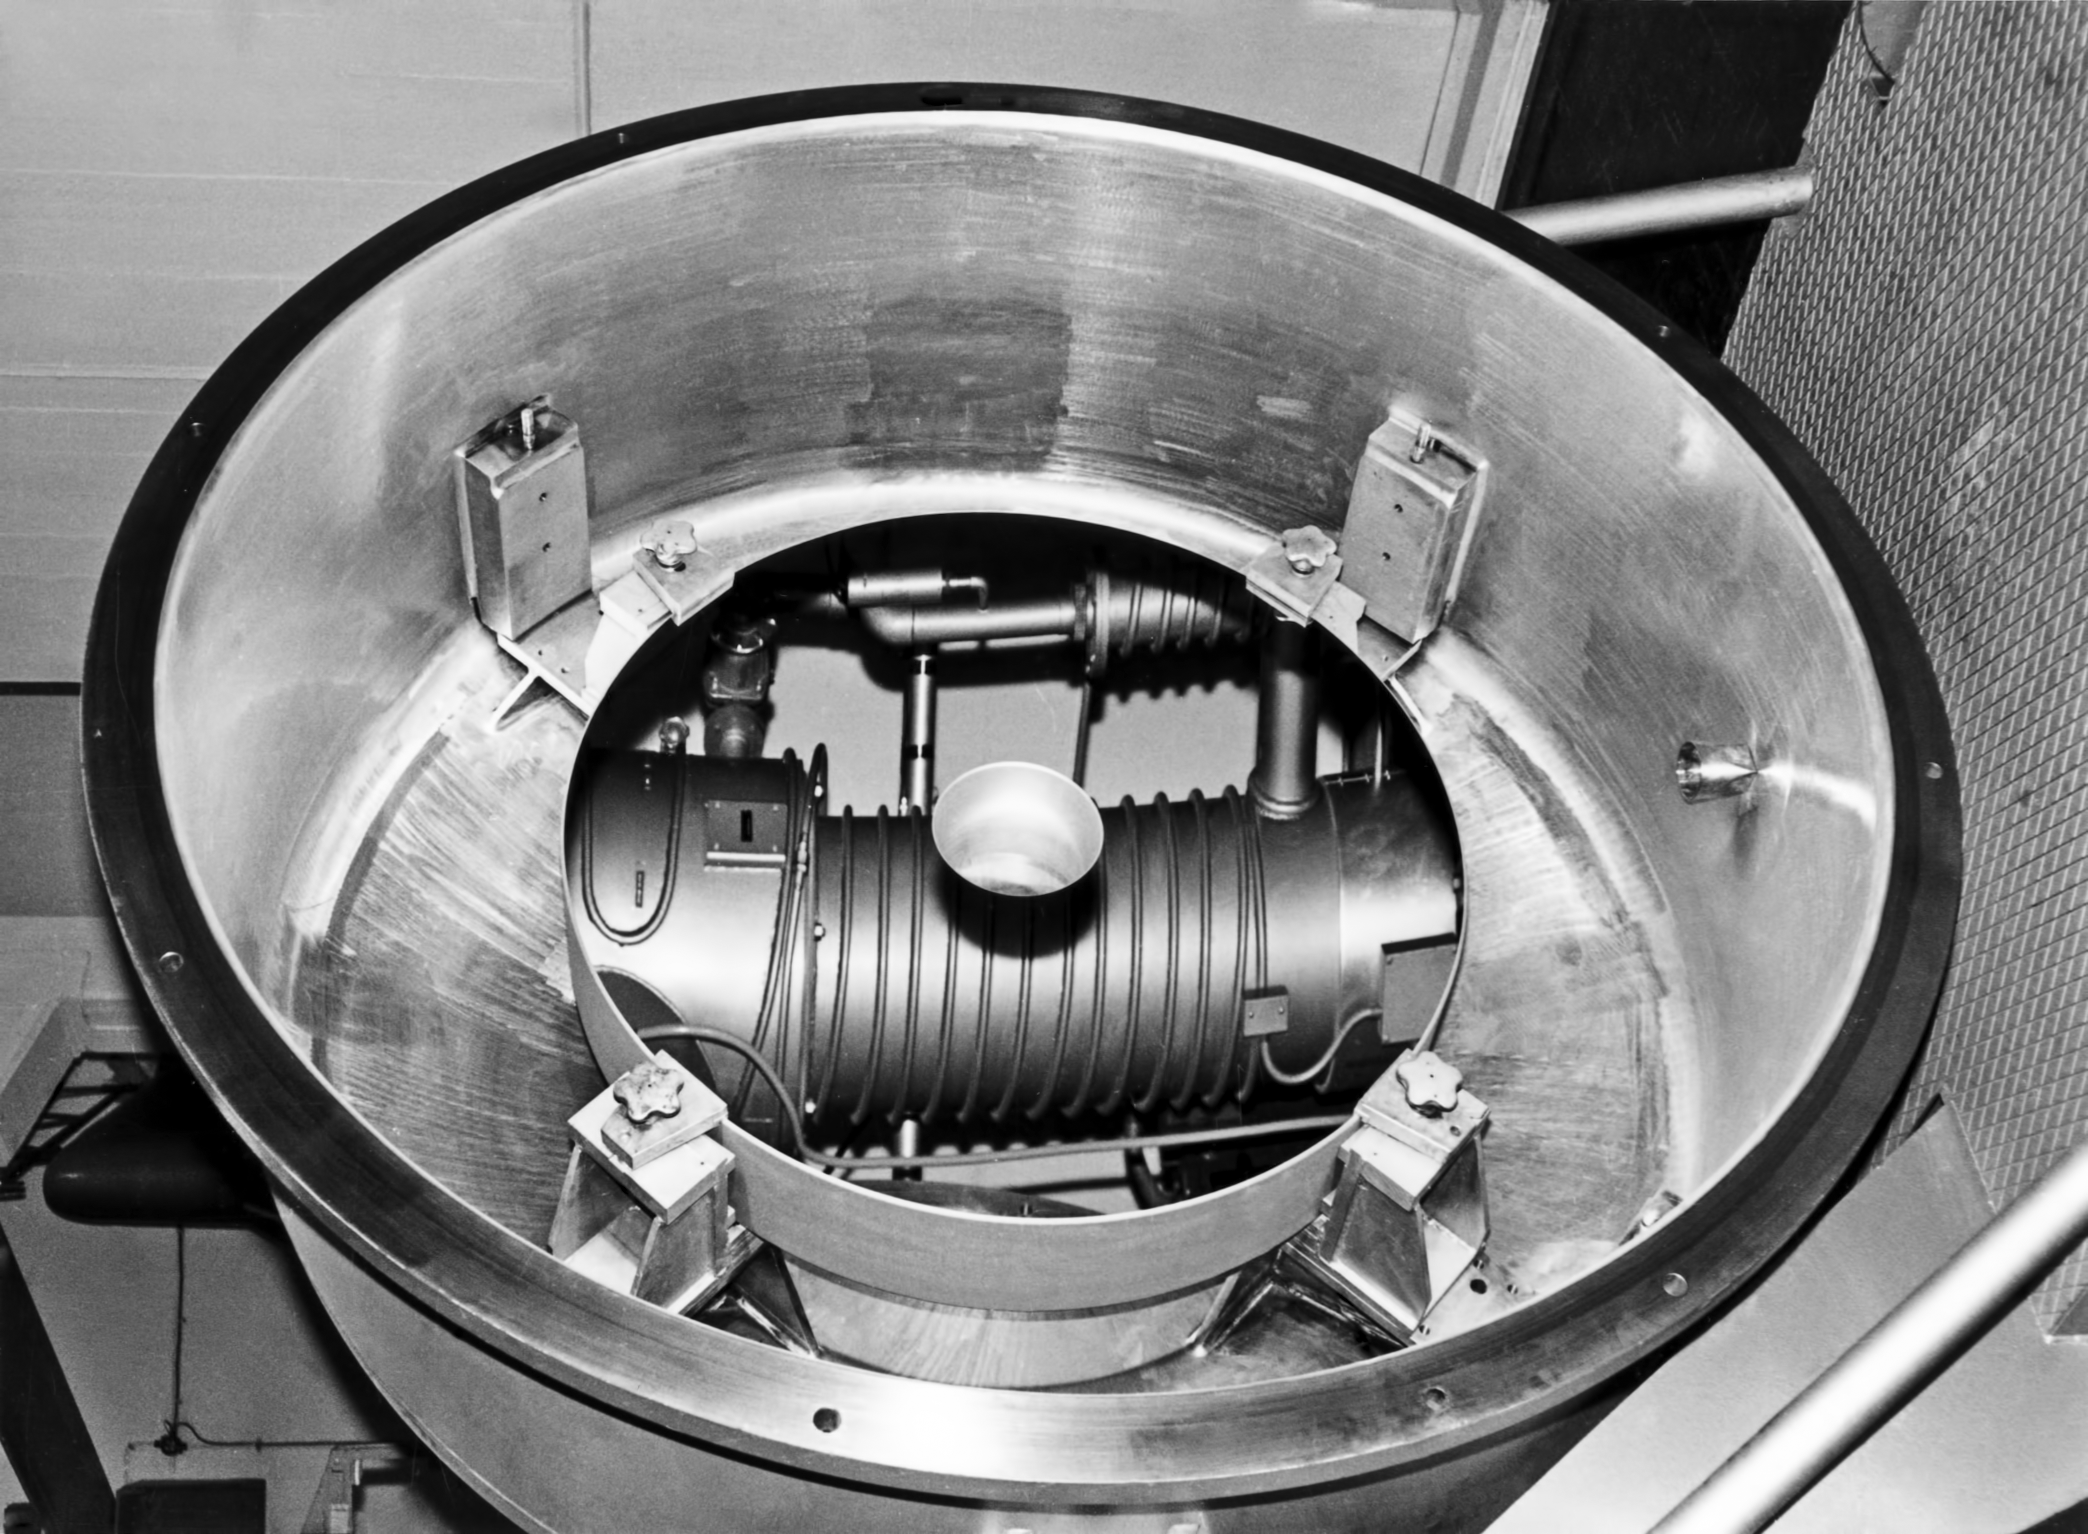

The La Silla aluminising plant in 1969

The La Silla aluminising plant in 1969.

Credit: ESO